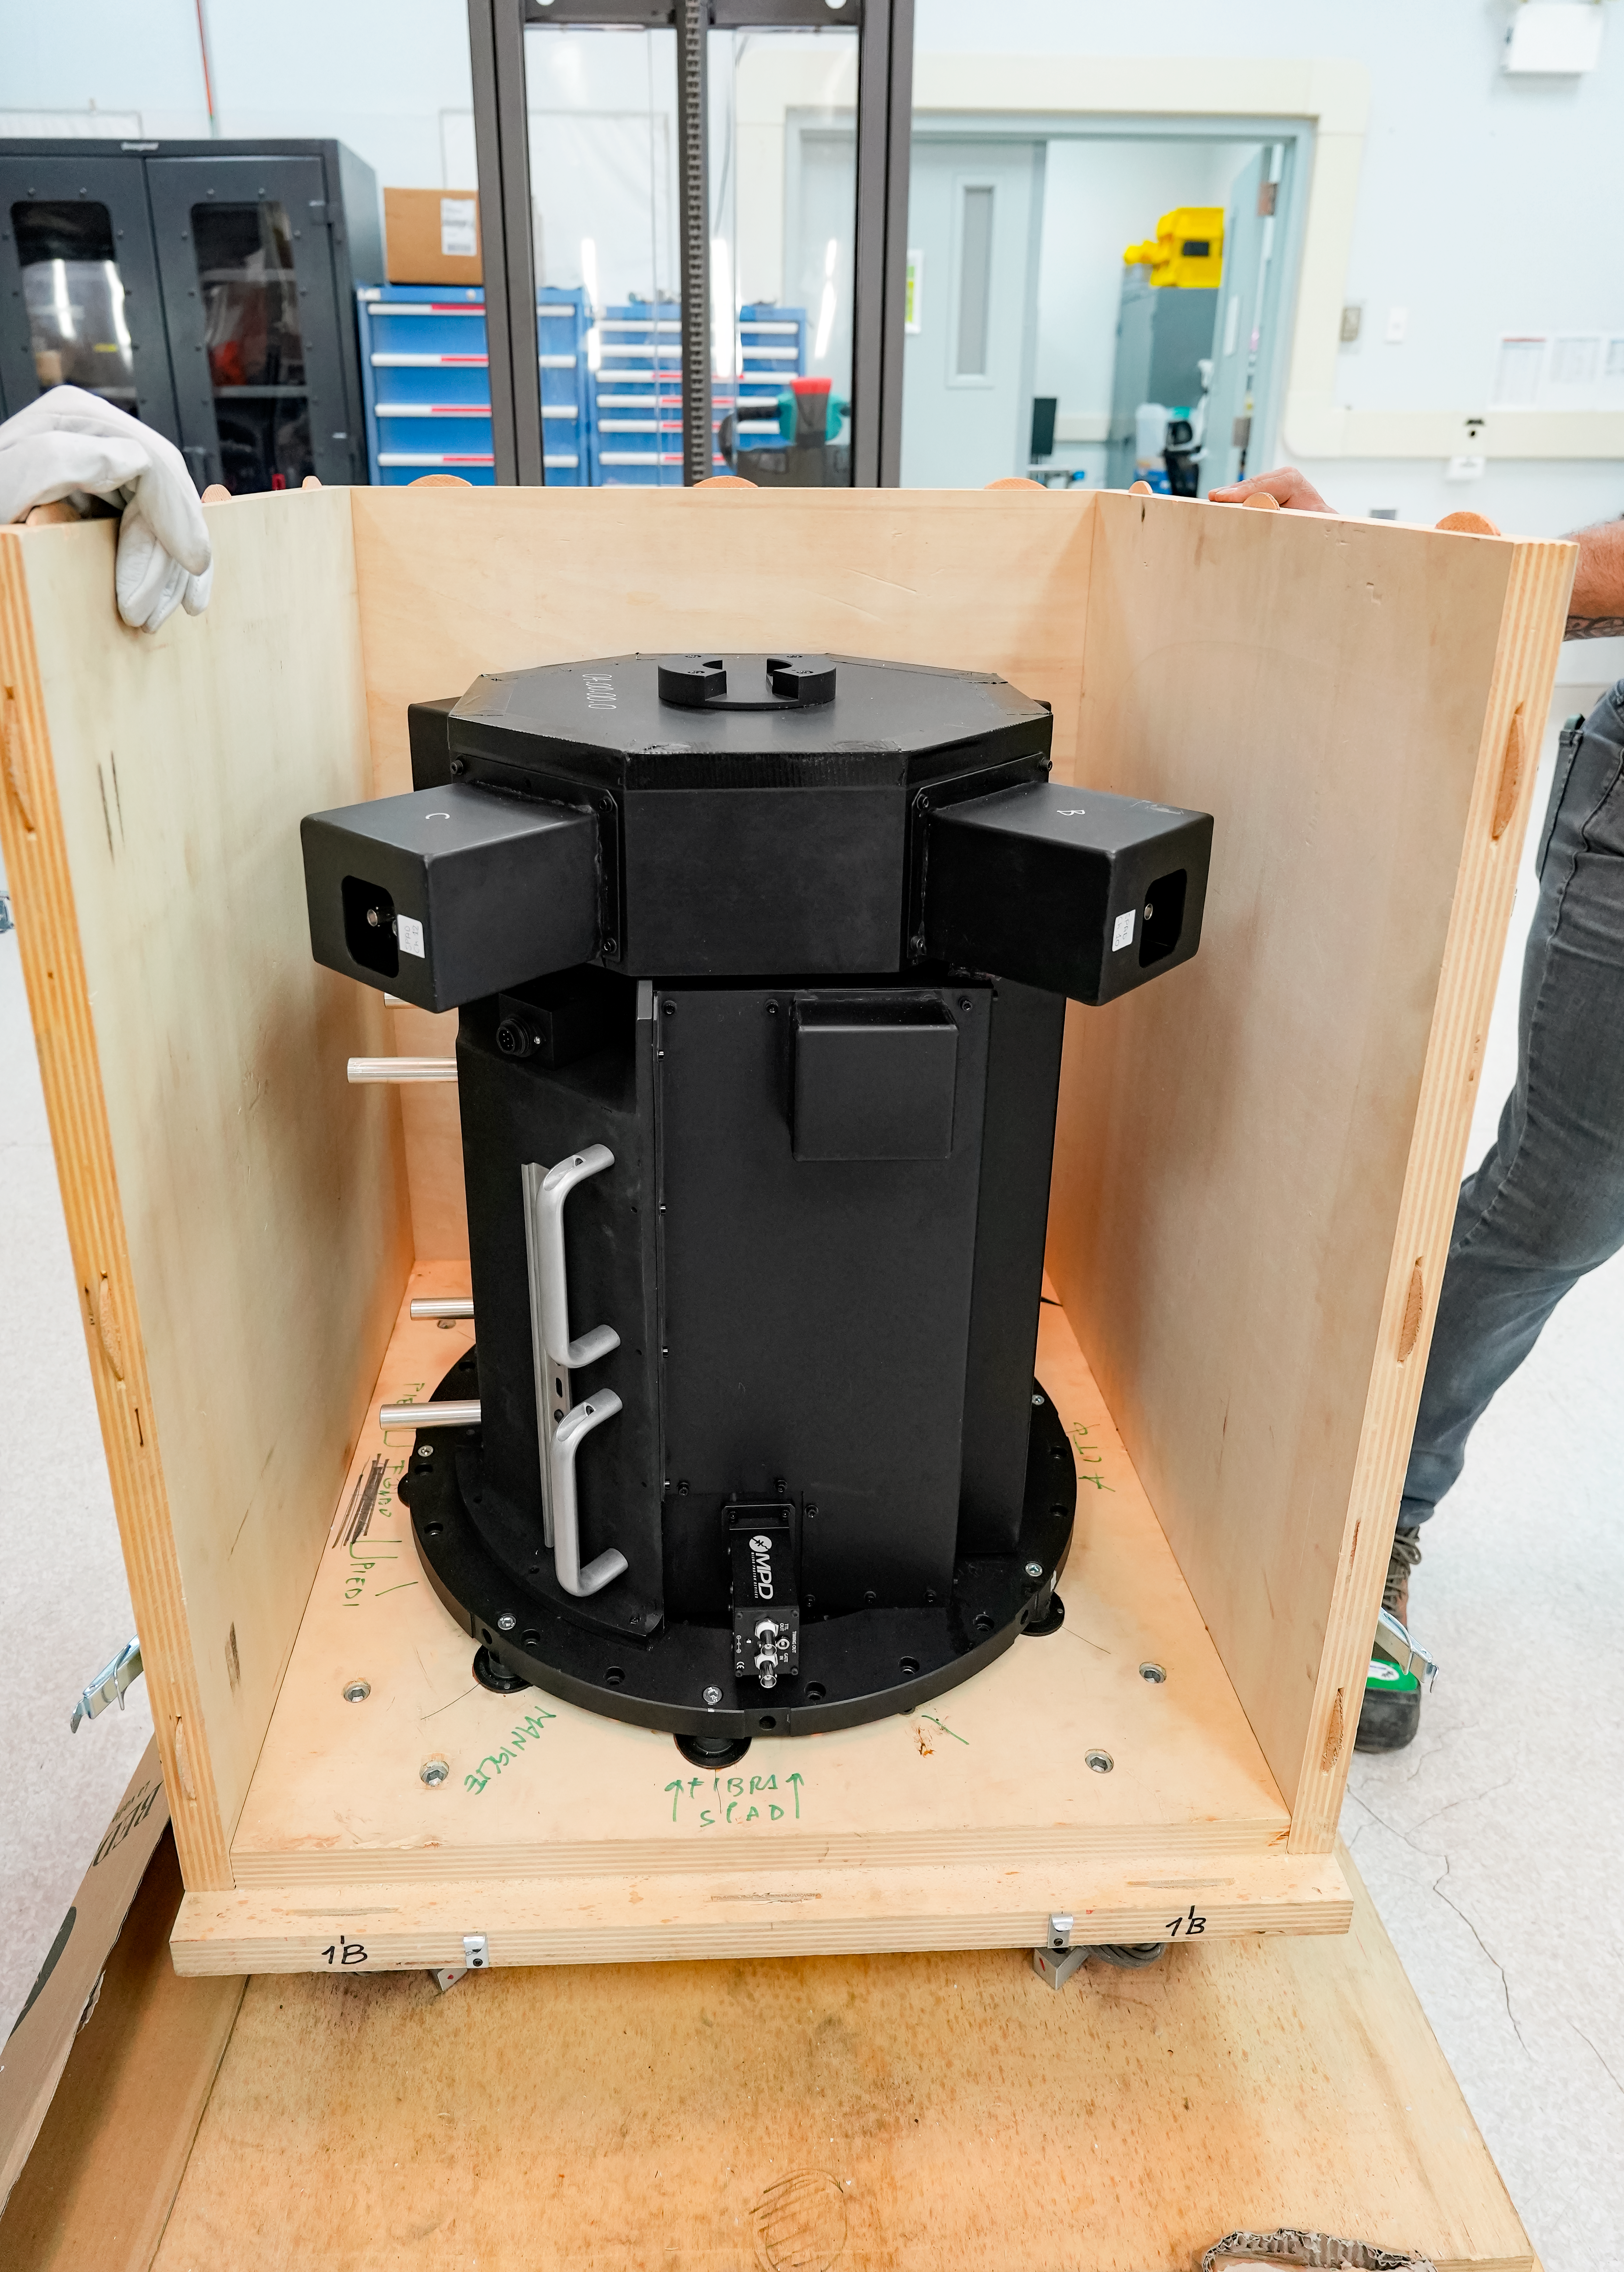

IQUEYE Installation at Gemini South

The IQUEYE instrument is instealled at Gemini South.

Credit: International Gemini Observatory/NOIRLab/NSF/AURA/T. Cassanelli